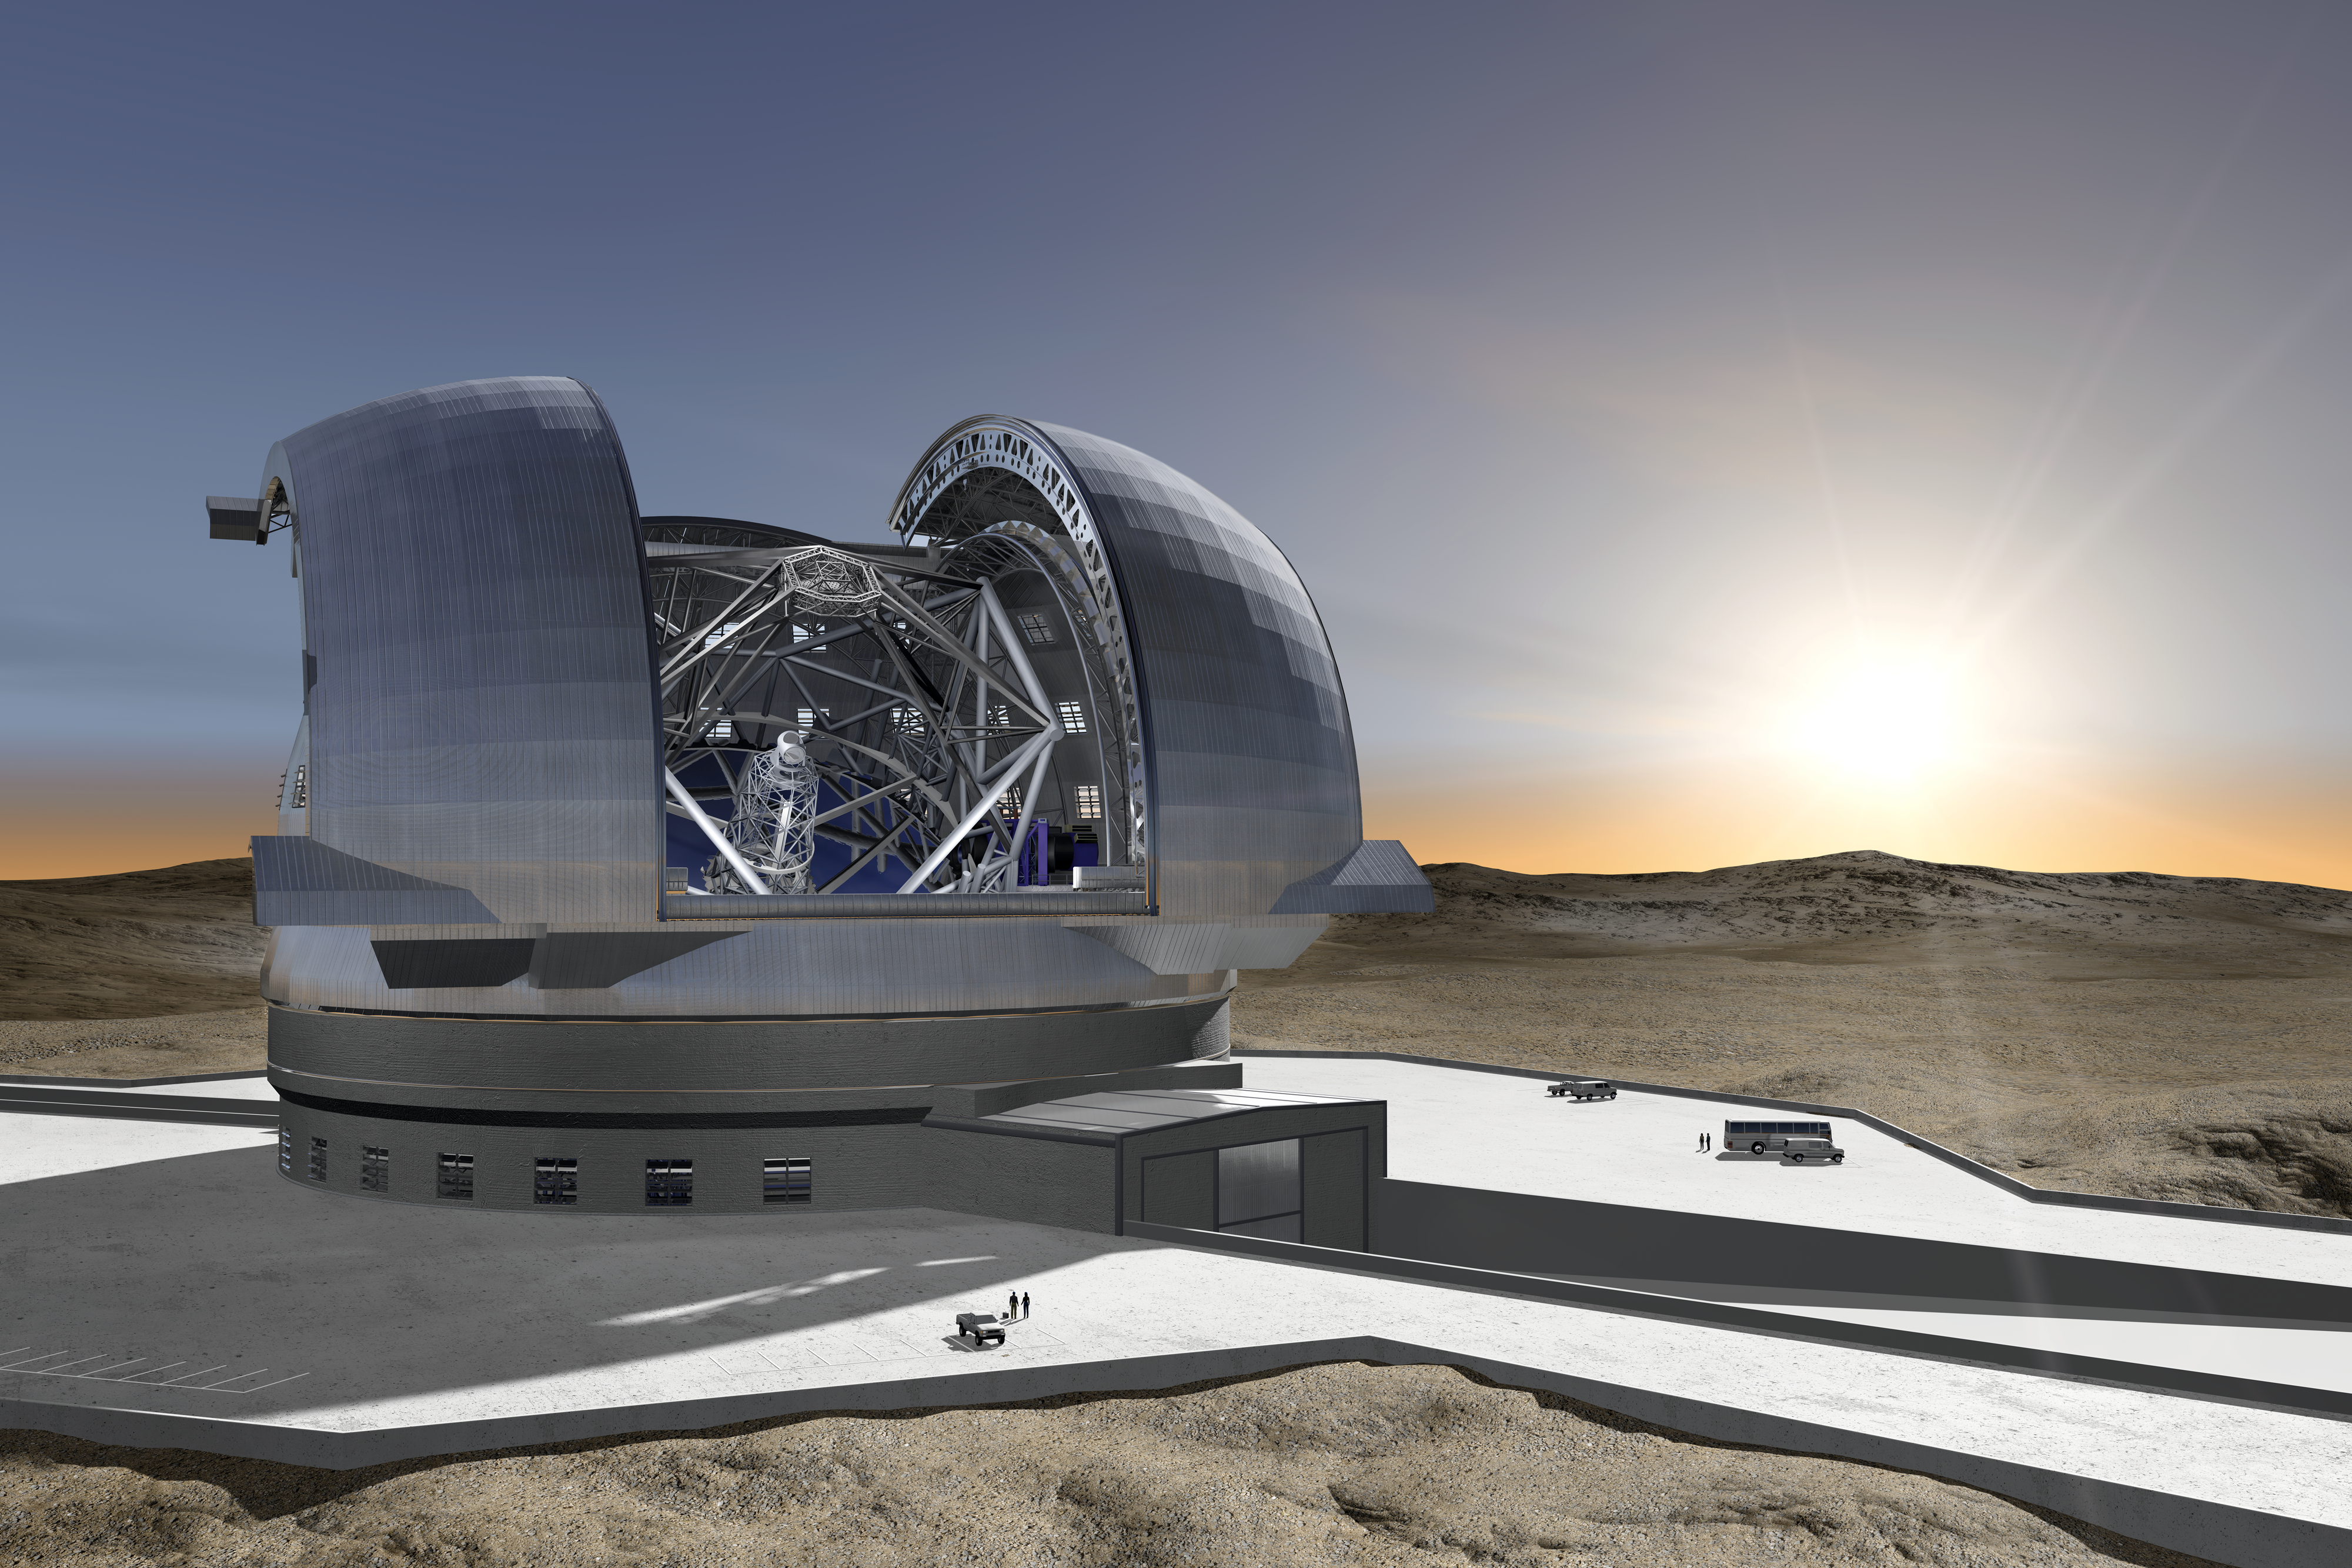

The Extremely Large Telescope (artist’s rendering)

This new artist’s impression shows the future Extremely Large Telescope (ELT), which is currently being planned by ESO. This revolutionary new ground-based telescope will be the largest optical/near-infrared telescope ever conceived, and will serve as “the world’s biggest eye on the sky”.

The present concept is for a telescope with a mirror 39 metres in diameter, able to capture images of the sky about a tenth the size of the full Moon. The telescope will contain five mirrors, a novel configuration that results in exceptional image quality. The largest (primary) mirror will consist of almost 800 segments, each 1.4 metres wide but only 50 mm thick. The optical system’s design also calls for an immense secondary mirror measuring 4.2 metres in diameter, which is almost as large as the biggest primary mirrors used in today’s telescopes.

With the start of operations planned early in the next decade, the ELT will tackle the biggest scientific challenges of our time. The massive telescope will take aim at a number of notable astronomical firsts, including tracking down Earth-like planets orbiting other stars in the “habitable zones” where life could exist — one of the hottest topics of modern observational astronomy. It will also perform “stellar archaeology” in nearby galaxies and make fundamental contributions to cosmology by measuring the properties of the first stars and galaxies. In addition, the ELT will probe the nature of dark matter and dark energy. During these scientific quests, astronomers eagerly anticipate some unexpected twists — new and unforeseeable questions will surely arise from discoveries made with the ELT.

The design for the ELT shown here was published in 2009 and is preliminary.

Other ELT images are also available on this link.

Credit: ESO/H. Zodet